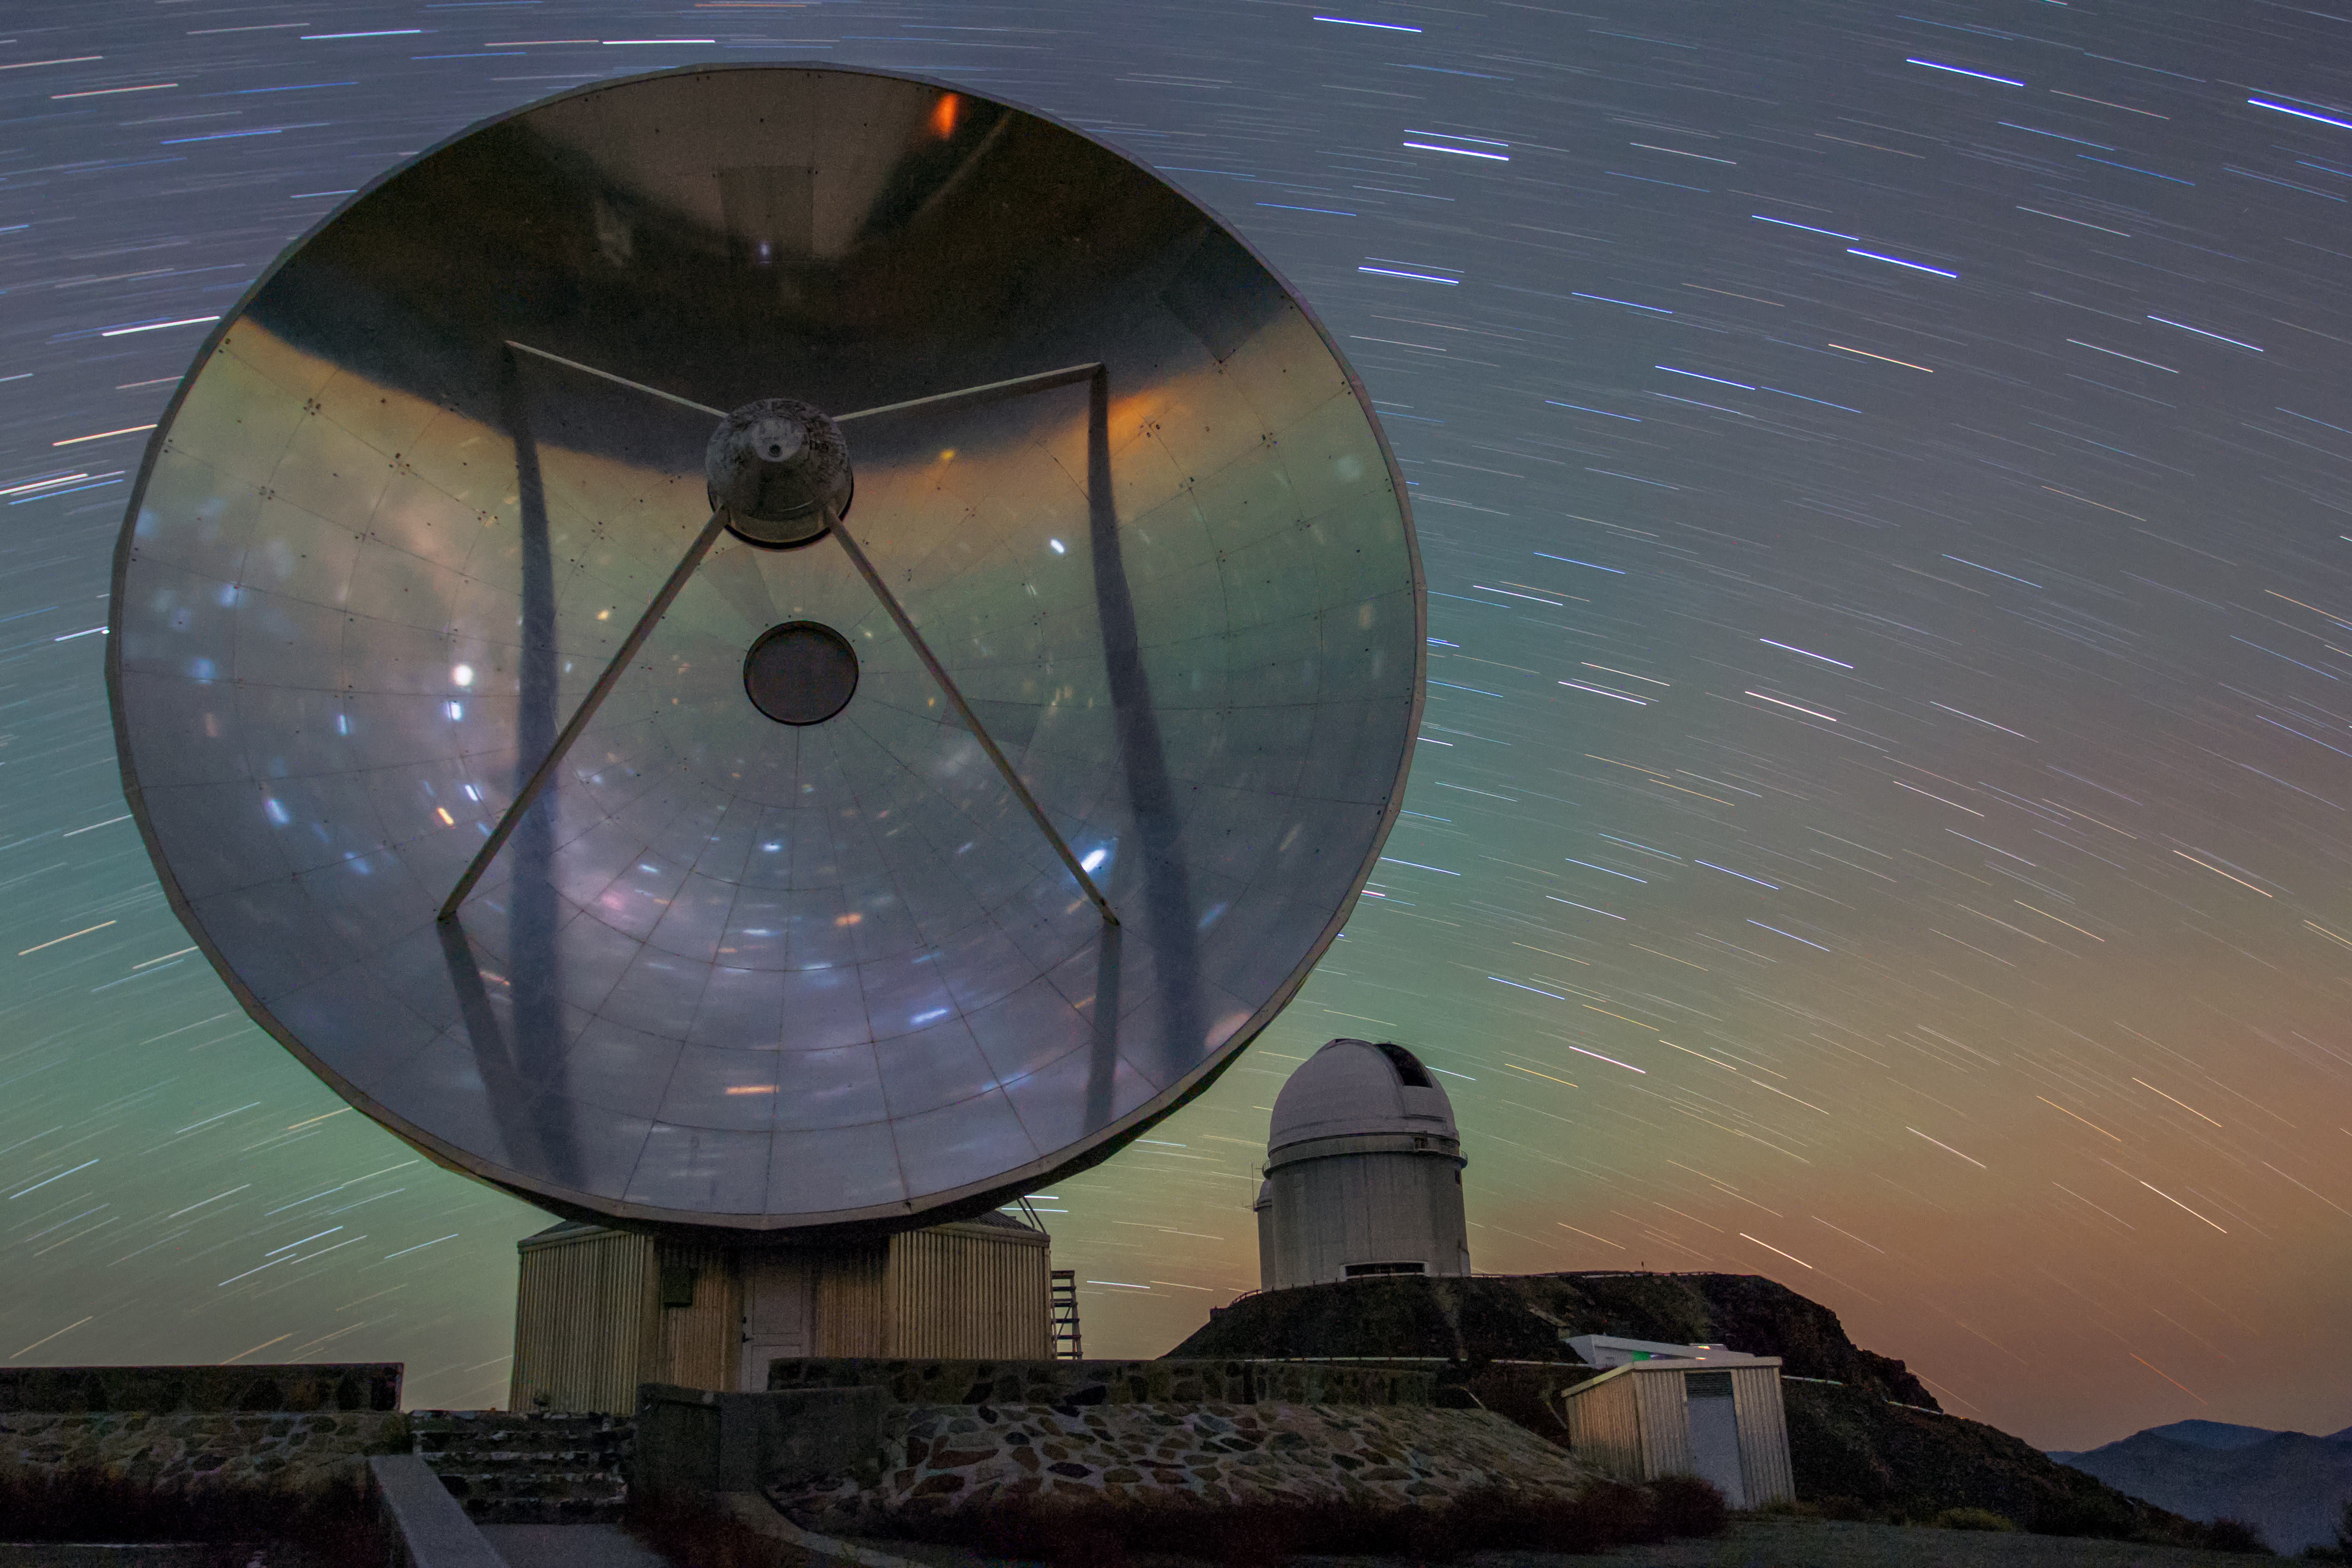

Star trails in front of SEST

This image from 4 February 2016 shows star trails in front of the Swedish–ESO Submillimetre Telescope (SEST) and the ESO 3.6-metre telescope (in the background) at La Silla Observatory. The red-green colour is due to airglow.

SEST was built on behalf of the Swedish Natural Science Research Council (NFR) and ESO and it was the only large sub-millimetre telescope in the southern hemisphere at the time of first light. It is now decommissioned since 2003.

Credit: Aleksandar Cikota/ESO